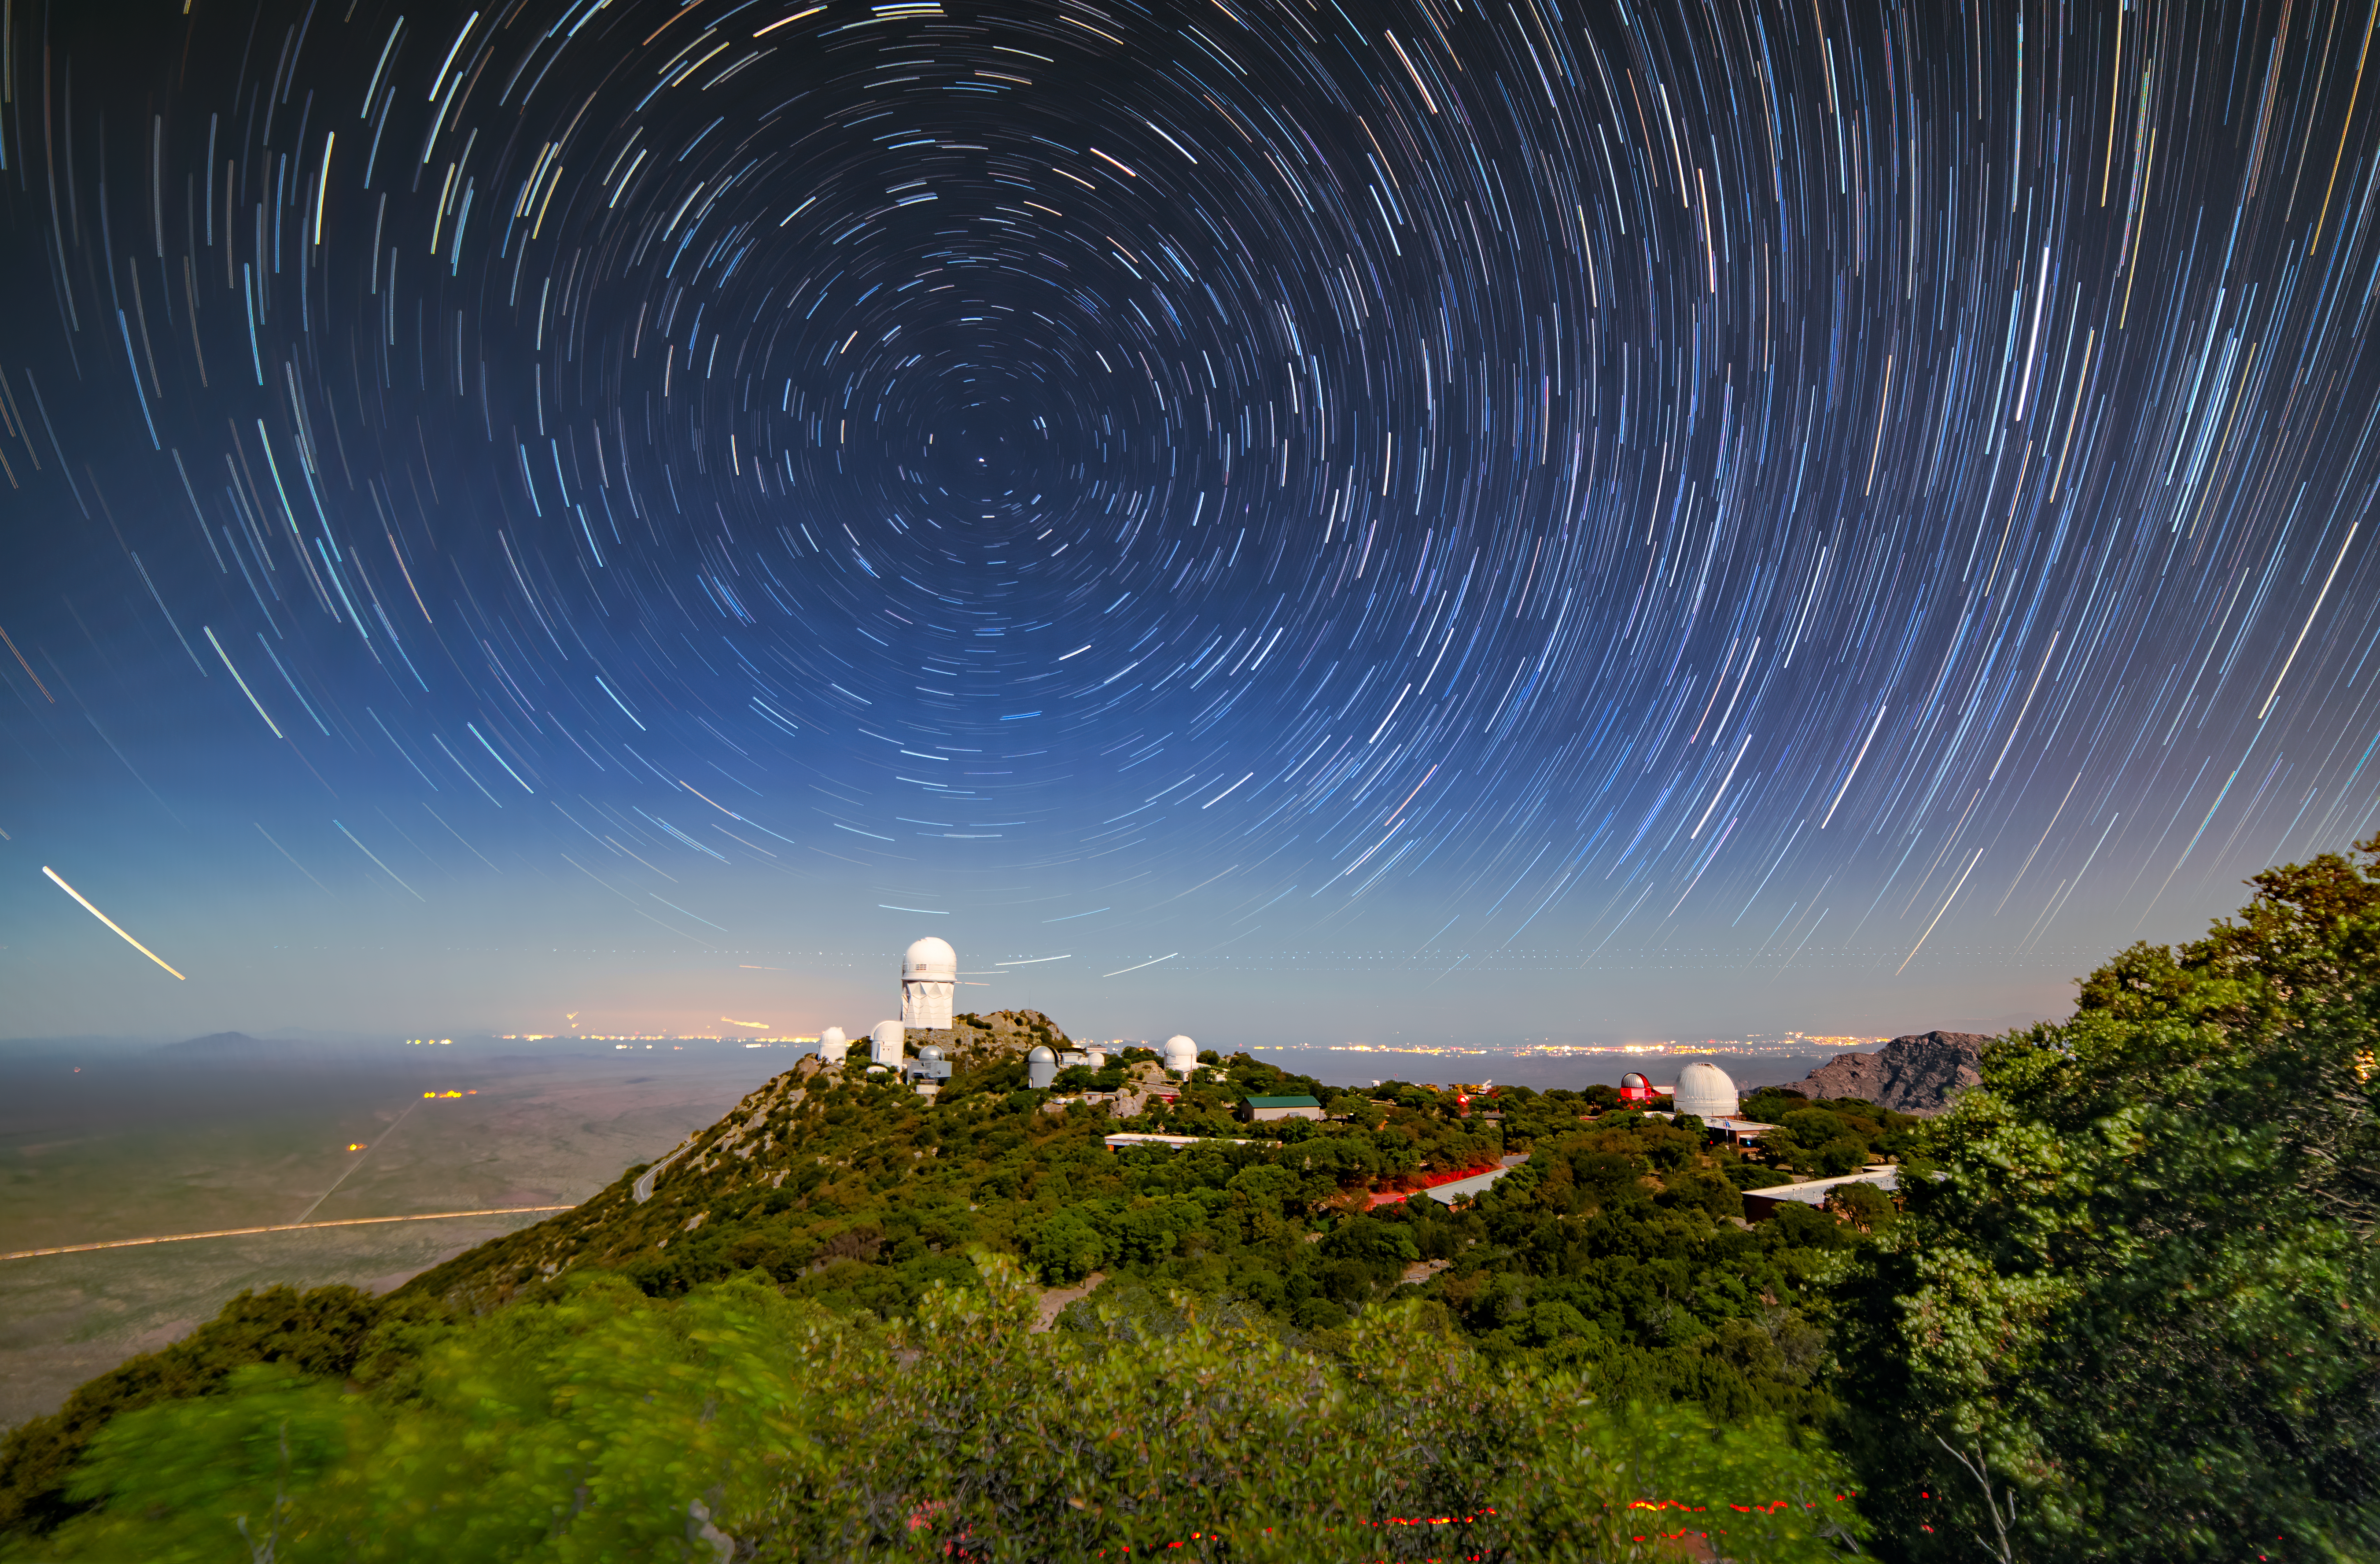

Trails Through the Night Sky

Although this appears to be a daytime scene, star trails circle and illuminate the night sky in this long-exposure photo of Kitt Peak National Observatory (KPNO), a Program of NSF NOIRLab. The telescope visible at the highest peak is the Nicholas U. Mayall 4-meter Telescope and almost directly above it, at the center of the concentric star trails, sits the North Star, Polaris. As the Earth turns and the stars appear to move through the sky, Polaris remains stationary at the north celestial pole, our planet’s axis of rotation. The lights of Tucson, Arizona, glow yellow on the horizon about 89 kilometers (55 miles) to the northeast. The NOIRLab citizen science campaign Globe at Night enables stargazers of all ages to help monitor their city’s light pollution no matter where they are in the world.

Credit: KPNO/NOIRLab/NSF/AURA